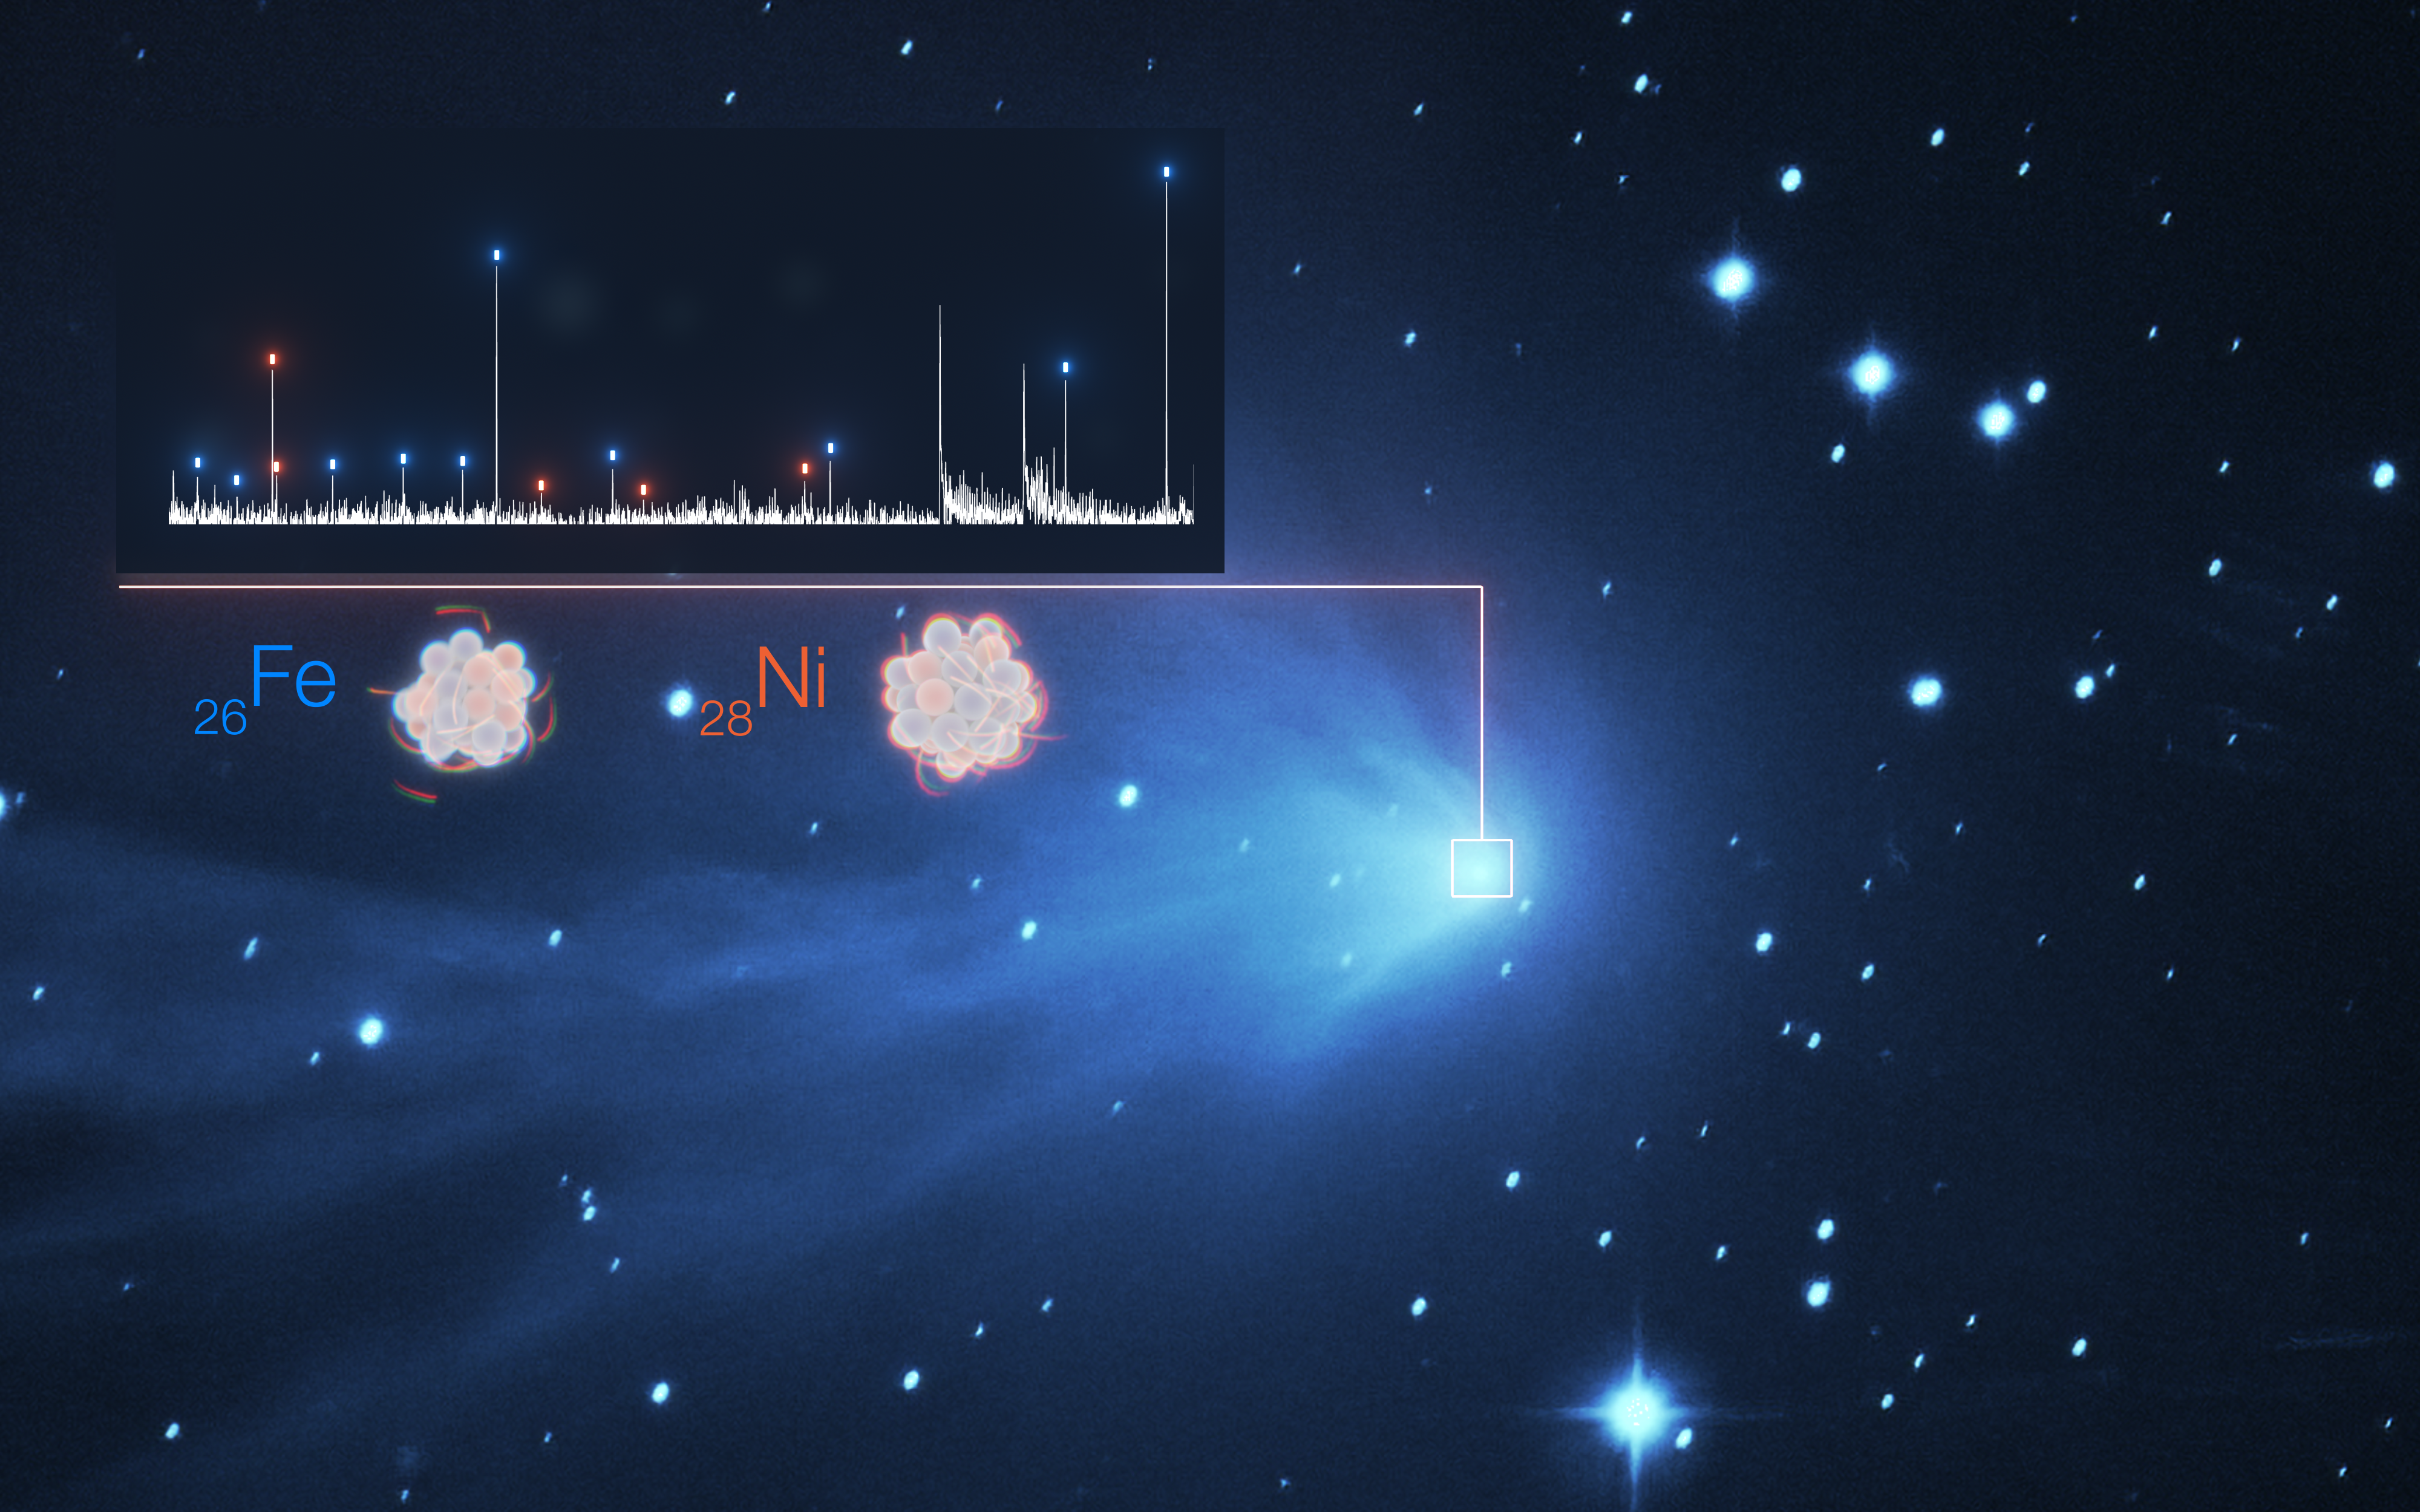

Detection of heavy metals in the atmosphere of comet C/2016 R2

The detection of the heavy metals iron (Fe) and nickel (Ni) in the fuzzy atmosphere of a comet are illustrated in this image, which features the spectrum of light of C/2016 R2 (PANSTARRS) on the top left superimposed to a real image of the comet taken with the SPECULOOS telescope at ESO’s Paranal Observatory. Each white peak in the spectrum represents a different element, with those for iron and nickel indicated by blue and orange dashes, respectively. Spectra like these are possible thanks to the UVES instrument on ESO’s VLT, a high-resolution spectrograph that spreads the line so much they can be individually identified. In addition, UVES remains sensitive down to wavelengths of 300nm. Most of the important iron and nickel lines appear at wavelengths of around 350nm, meaning that the capabilities of UVES were essential in making this discovery.

Credit: ESO/L. Calçada, SPECULOOS Team/E. Jehin, Manfroid et al.